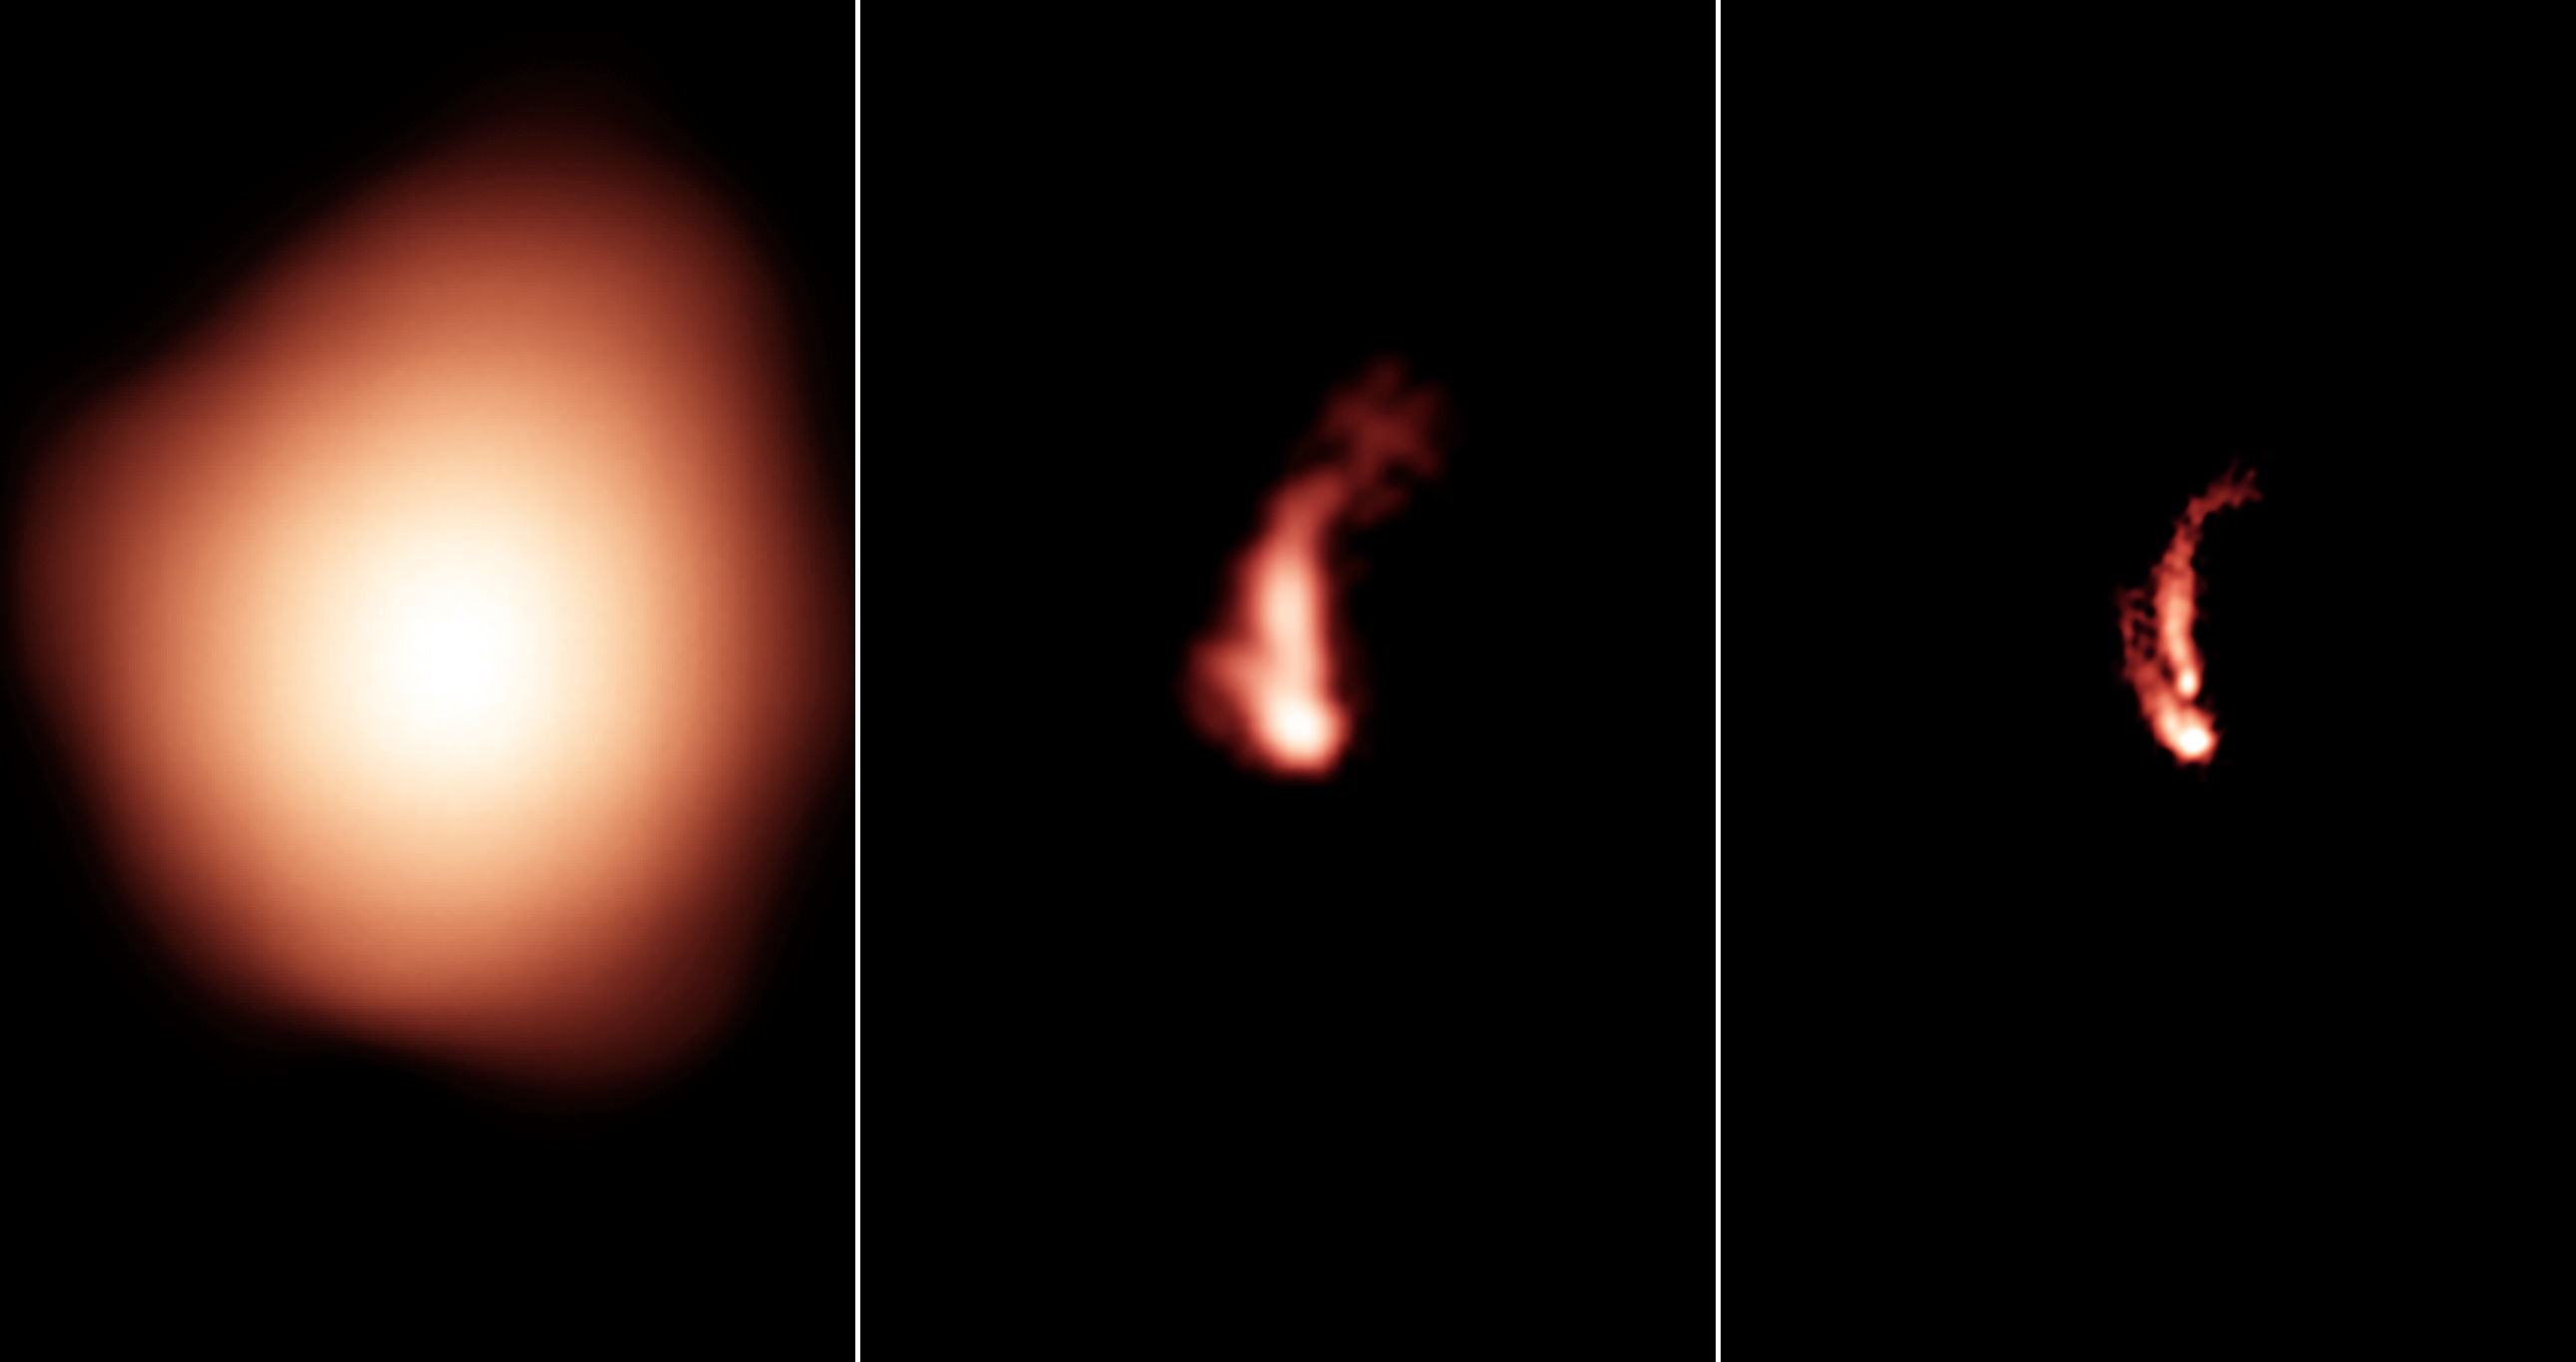

VLASS Sharpens the View

The new VLA Sky Survey (VLASS) sharpens the view. Here is the same radio-emitting object as seen, from left to right, with the NRAO VLA Sky Survey (NVSS), the FIRST Survey, and the VLASS. The VLASS image, unlike the others, allows astronomers to positively identify the image as jets of material propelled outward from the center of a galaxy that also is seen in the visible-light Sloan Digital Sky Survey. Technical data: NVSS image at 1.4 GHz in VLA's D configuration; FIRST image at 1.4 GHz in B configuration; VLASS image at 3 GHz in B configuration.

Credit: Bill Saxton, NRAO/AUI/NSF.